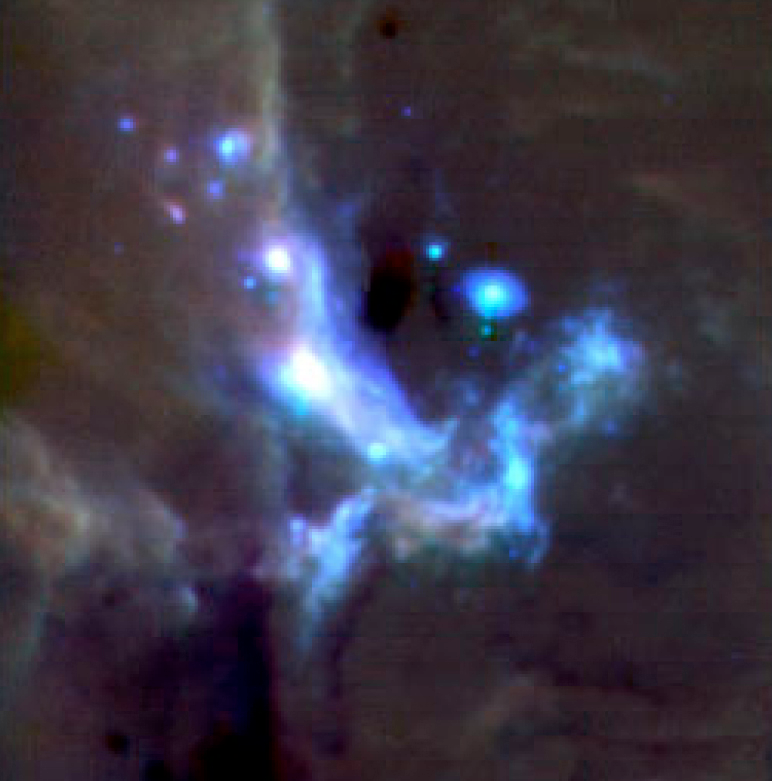

Colour composite of the Galactic Centre

Colour composite image of the Galactic Centre at a distance of about 30,000 light-years. It was made by combining images in filters centred at 8.6μm (Polycyclic Aromatic Hydrocarbon molecular feature - coded blue), 12.8μm ([NeII] - coded green) and 19.5μm (coded red). Each pixel subtends 0.127 arcsec and the total field is ~ 33 x 33 arcsec with North at the top and East to the left. Total integration times were 300, 160 and 300 s for the 3 filters, respectively. This region is very rich, full of stars, dust, ionised and molecular gas. One of the scientific goals will be to detect and monitor the signal from the black hole at the centre of our galaxy.

Credit: ESO